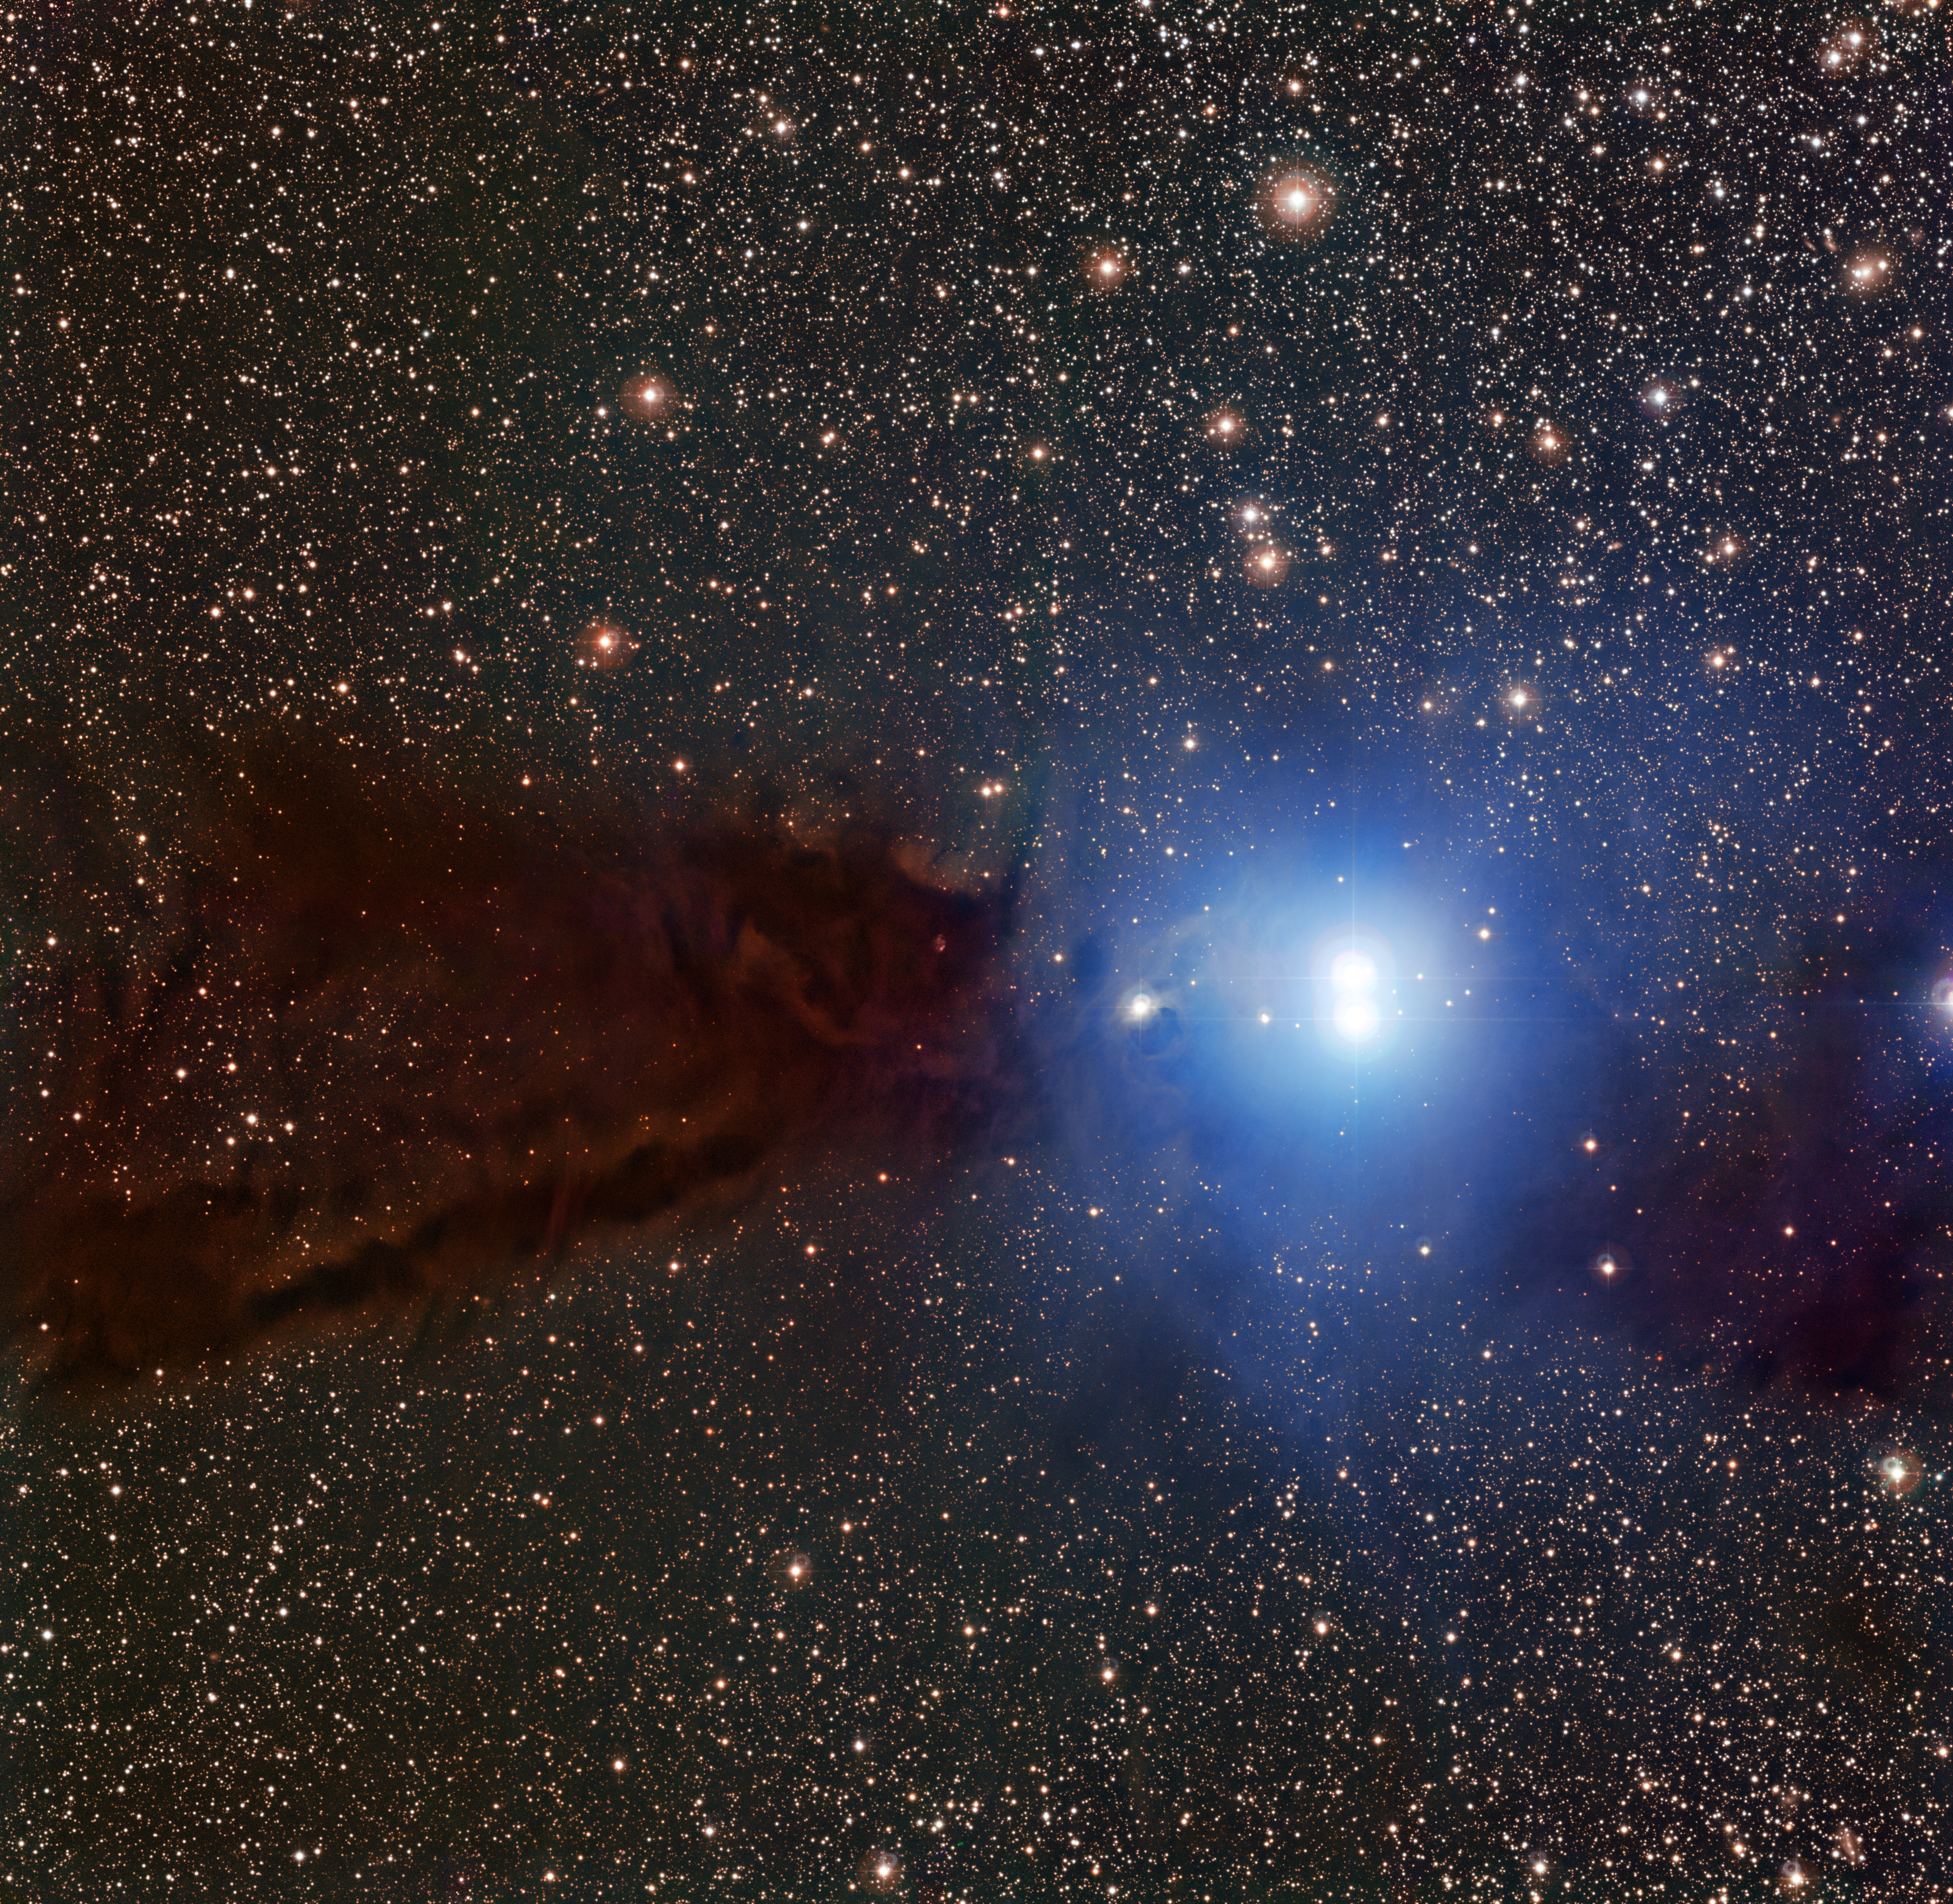

The Lupus 3 dark cloud and associated hot young stars

This evocative image shows a dark cloud where new stars are forming along with a cluster of brilliant stars that have already emerged from their dusty stellar nursery. This cloud is known as Lupus 3 and it lies about 600 light-years from Earth in the constellation of Scorpius (The Scorpion). It is likely that the Sun formed in a similar star formation region more than four billion years ago. This picture was taken with the MPG/ESO 2.2-metre telescope at the La Silla Observatory in Chile and is the best image ever taken of this little-known object.

Credit: ESO/F. Comeron